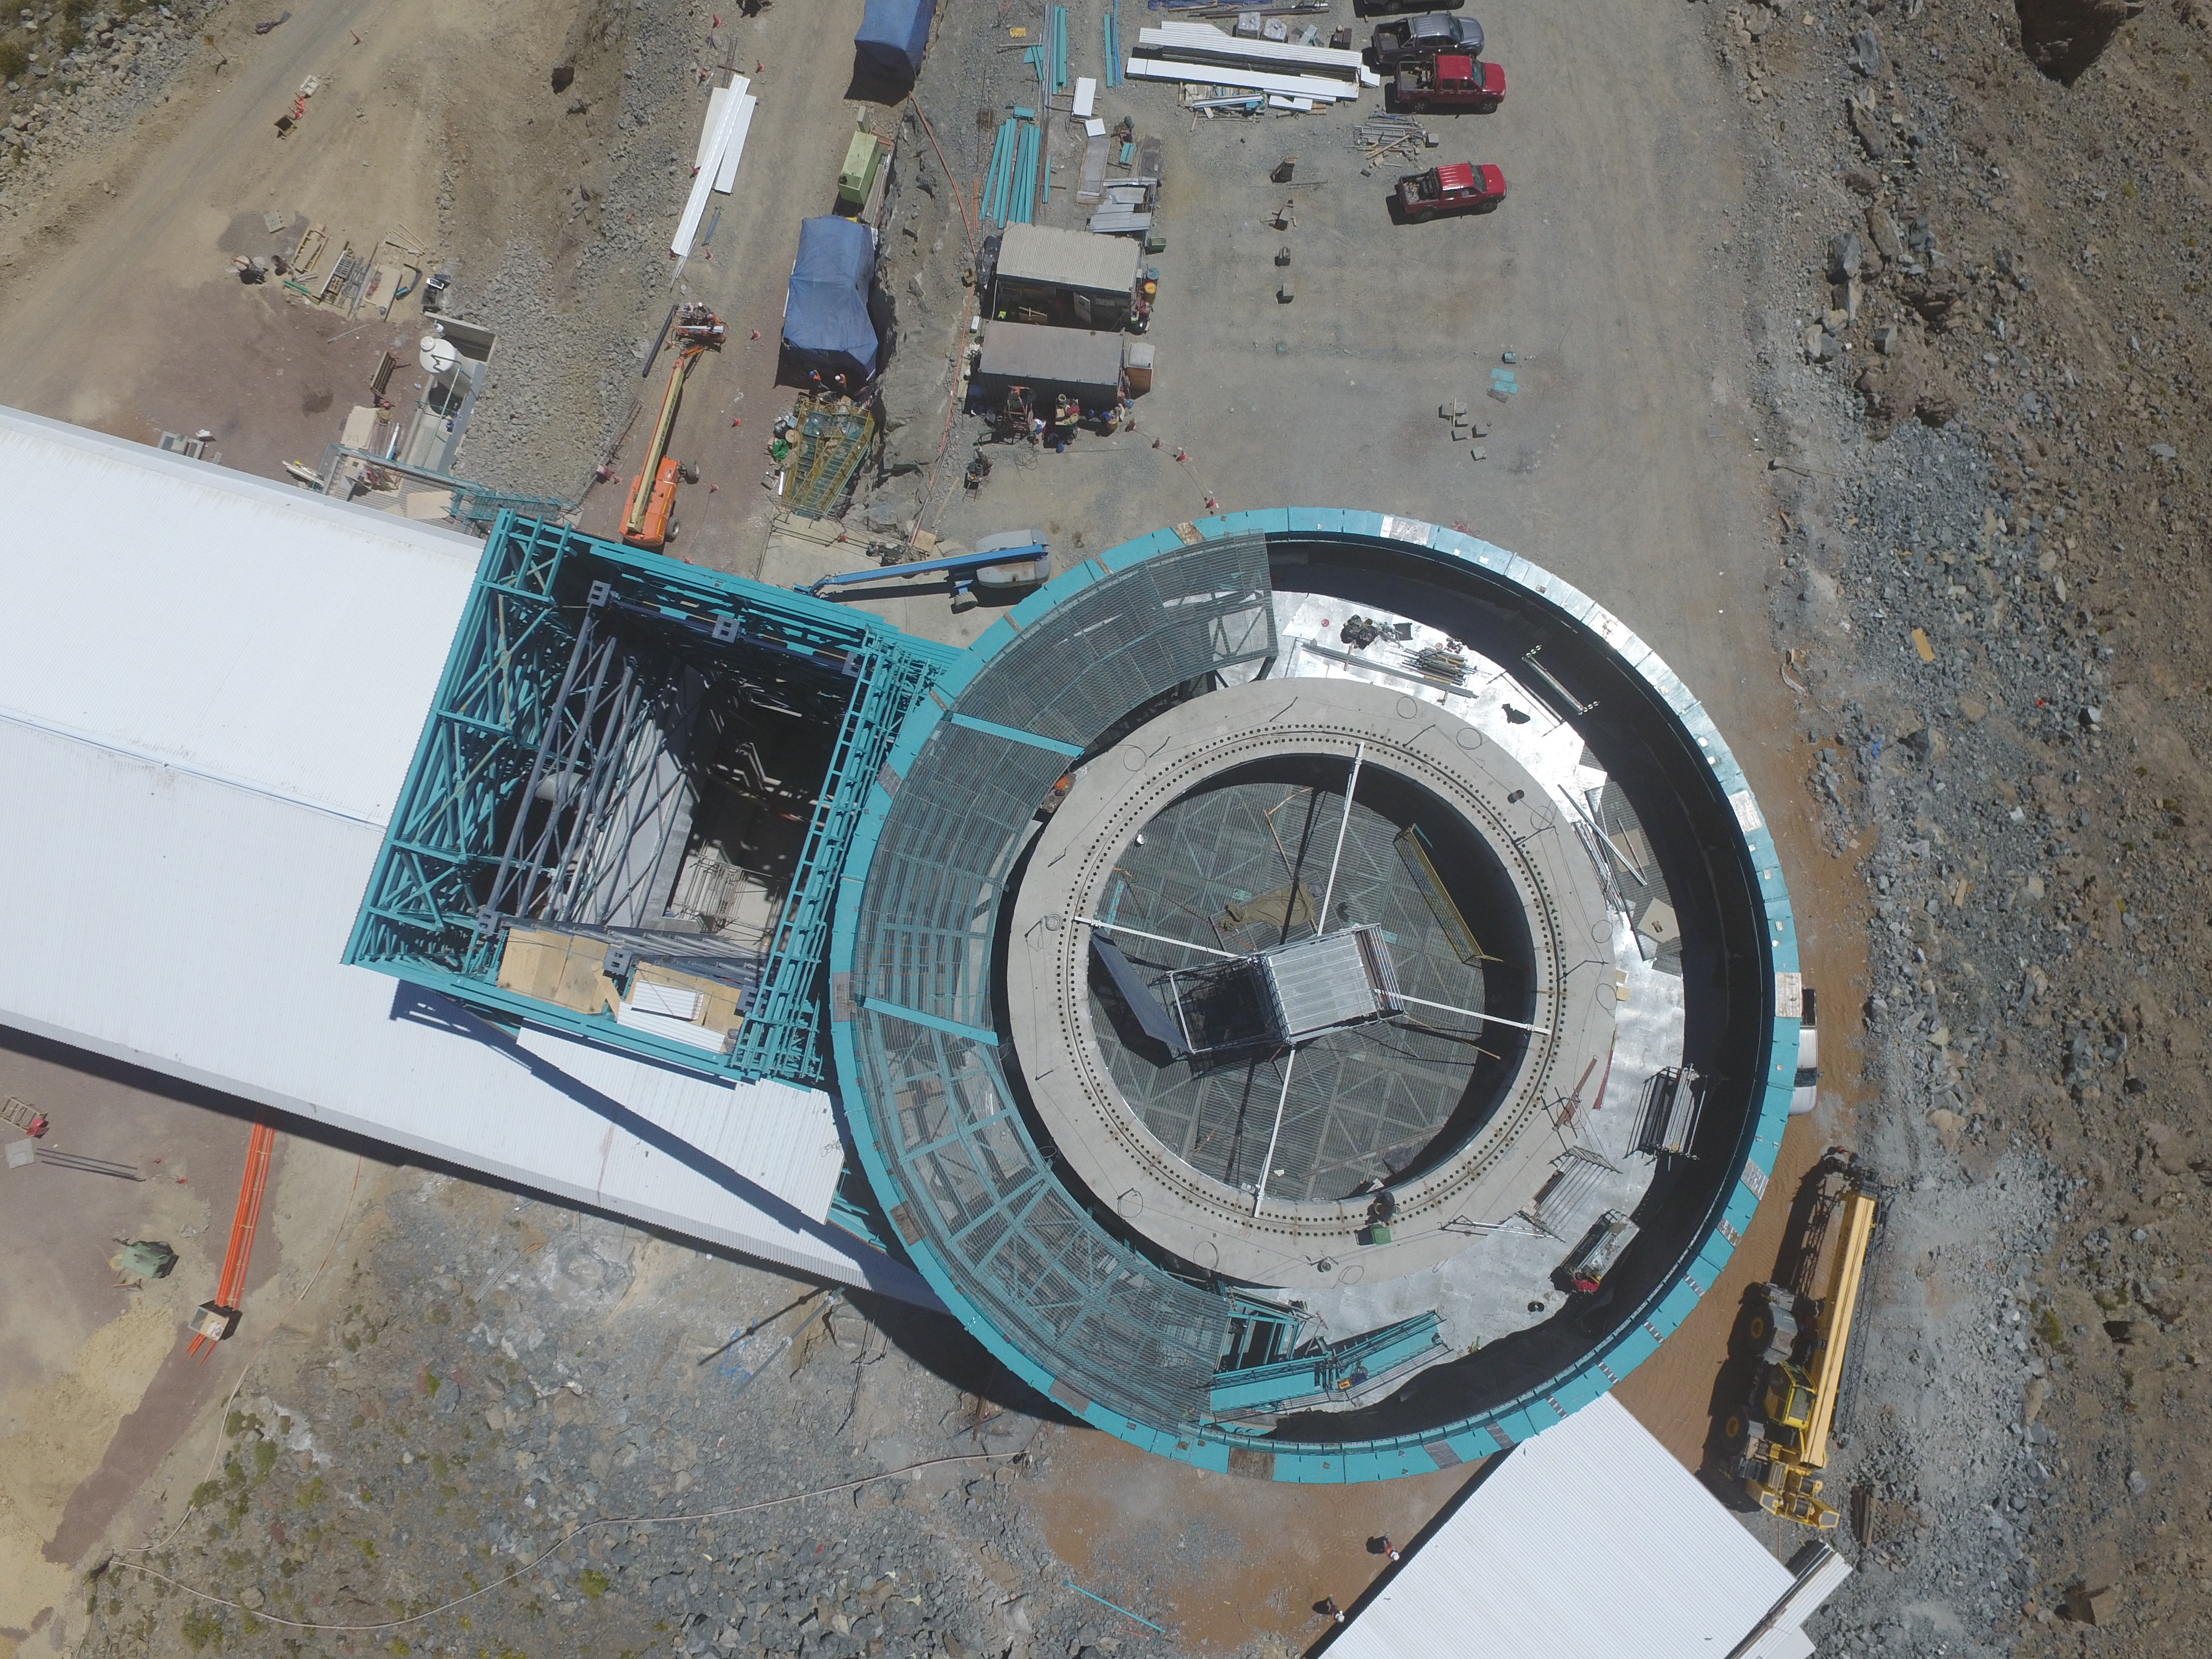

Drone Photo of LSST Facility and Environs December 2017

LSST Assembly Integration Verification (AIV) Manager Jacques Sebag submitted these aerial drone photos of the LSST facility, taken on December 28. The photos were taken after the LSST team collaborated with subcontractor Besalco to move the facility mobile roof to the flat area located on the north side of the lower enclosure. Congratulations to all for this achievement at the end of 2017!

Credit: Rubin Observatory/NSF/AURA